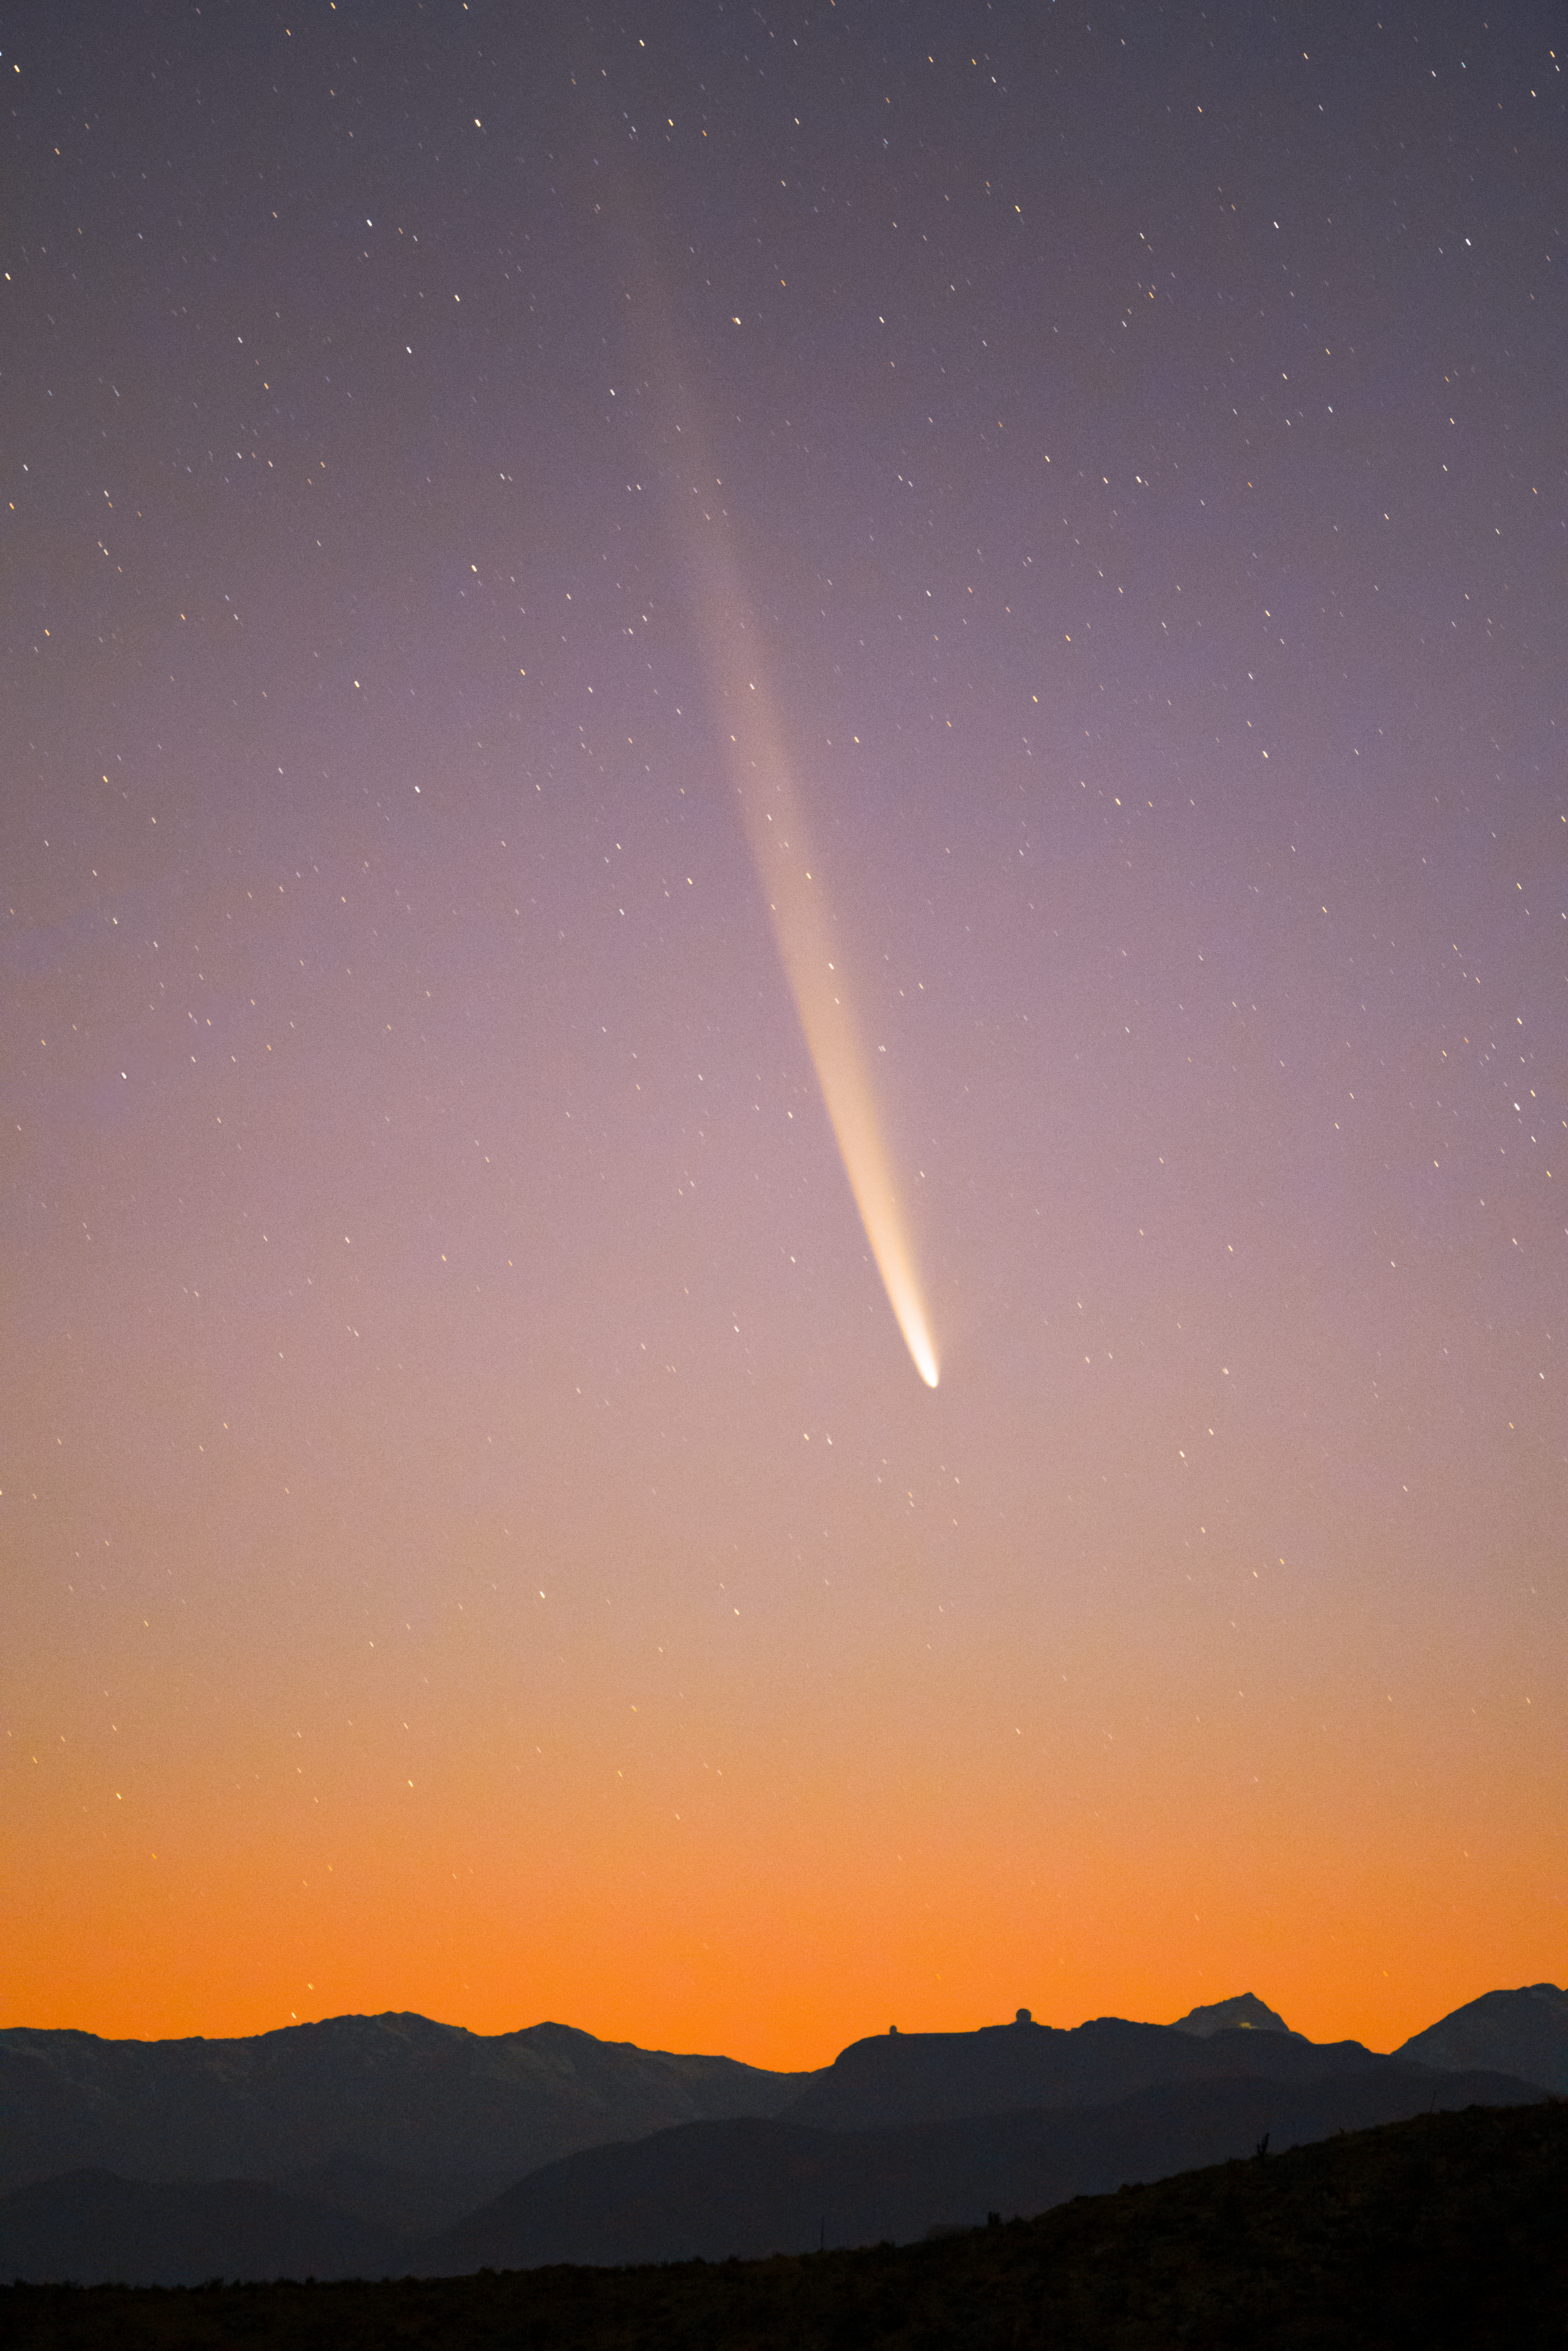

Long tail of Comet C/2023 A3 (Tsuchinshan–ATLAS) over CTIO

Comet C/2023 A3 (Tsuchinshan–ATLAS) graces the dawn sky over the U.S. National Science Foundation Cerro Tololo Inter-American Observatory, a Program of NSF NOIRLab in Chile, on 28 September 2024.

Hernán Stockebrand, the photographer, is a NOIRLab Audiovisual Ambassador.

Credit: H.Stockebrand (hernanstockebrand.com)/NOIRLab/NSF/AURA